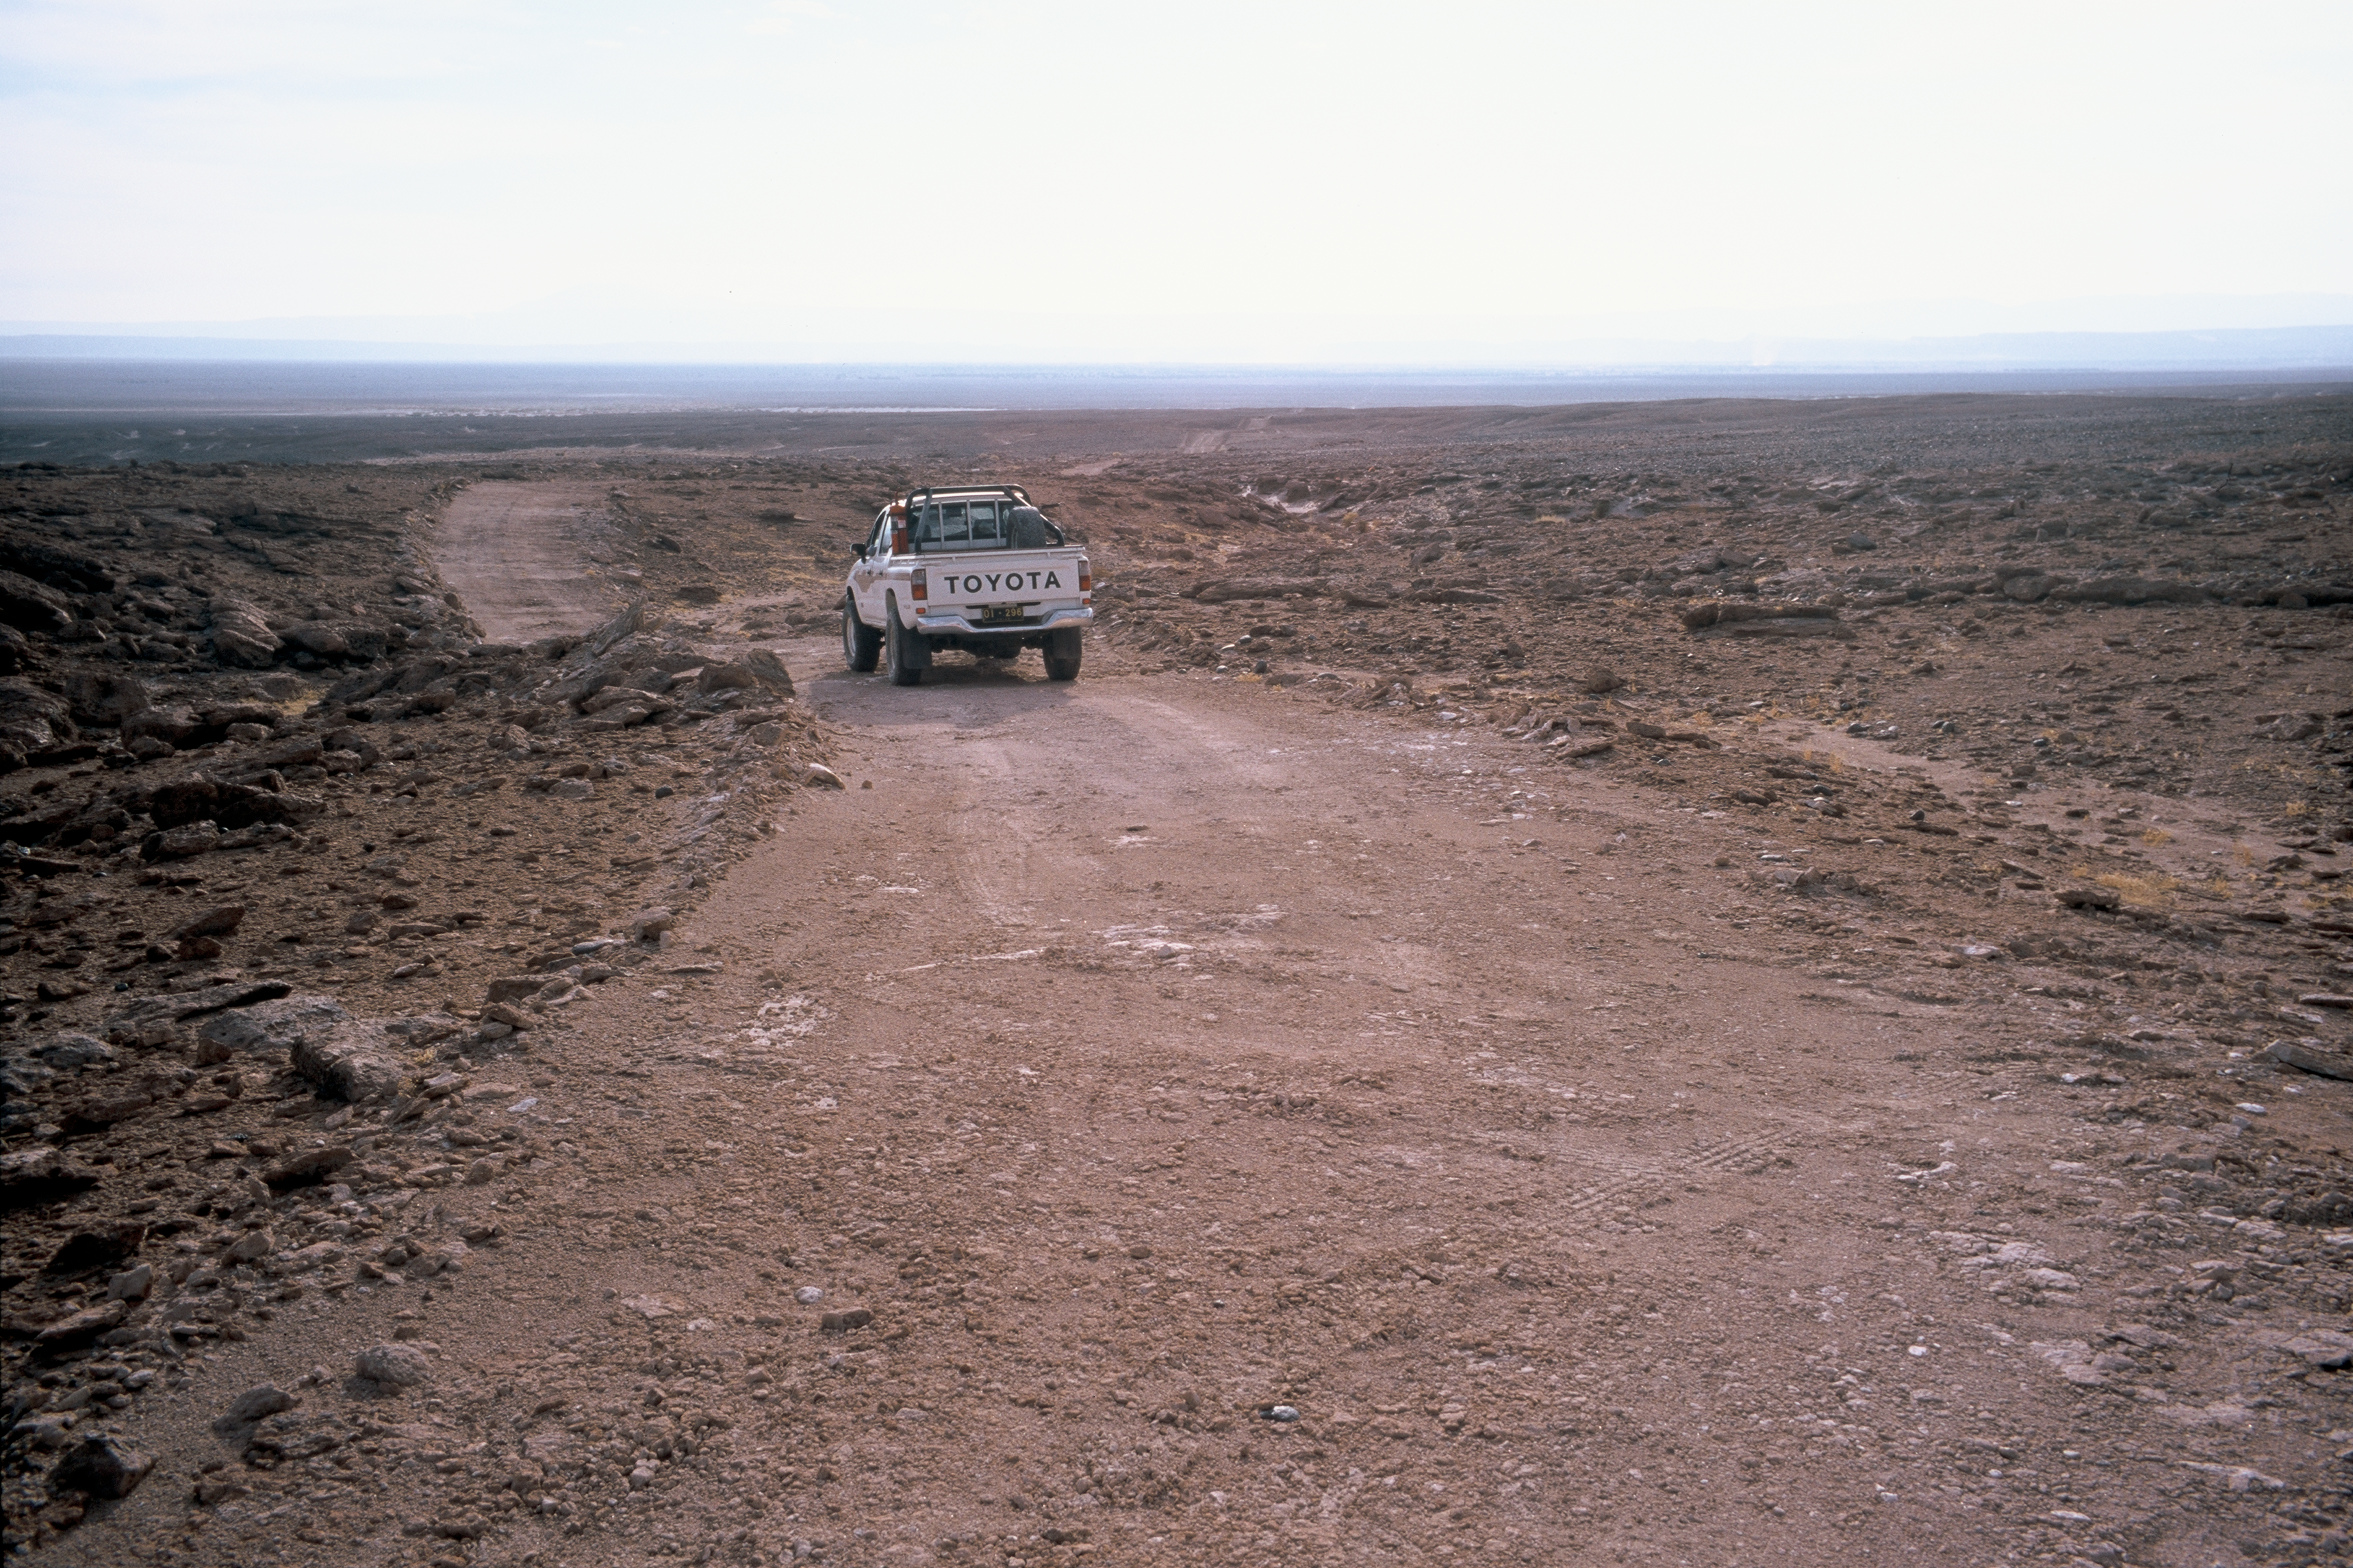

Old mountain track towards ALMA

The old mountain tracks served as the early access road to the ALMA site in 2002. This track was turned into a 12m wide dirt road in 2003.

Credit: ESO